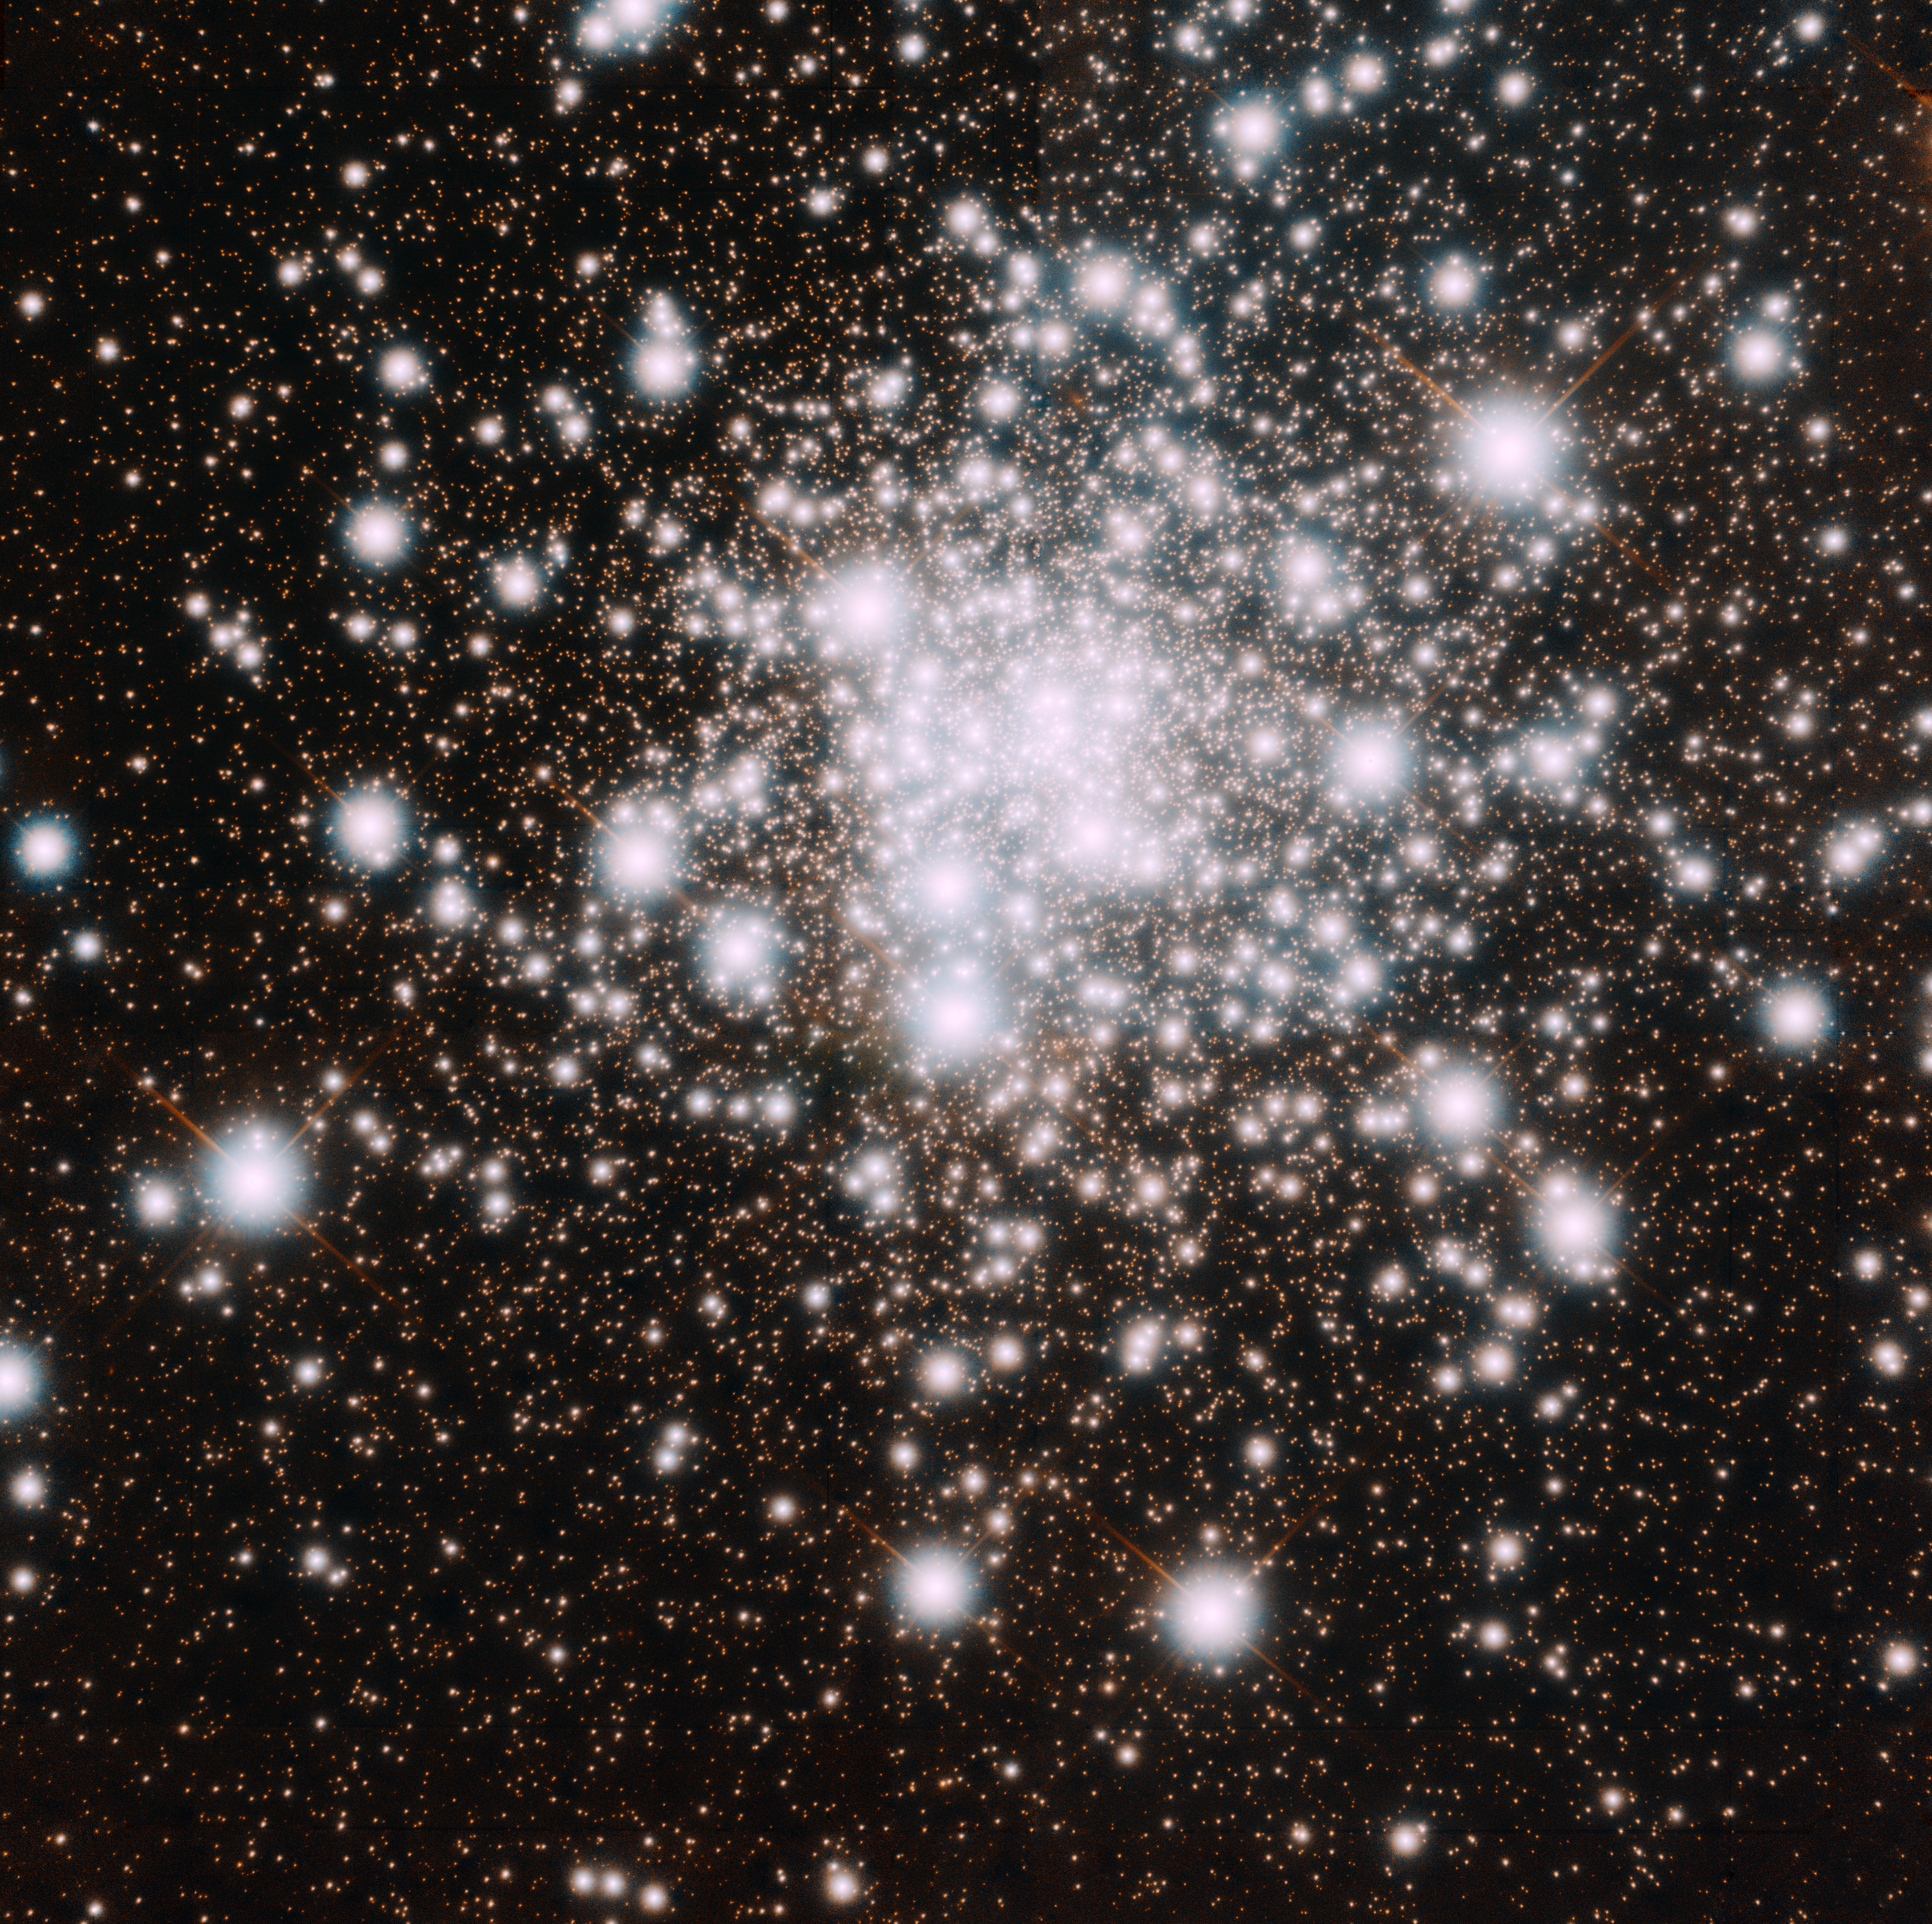

Cluster’s Advanced Age in Razor-sharp Focus

Gemini Observatory GeMS image of NGC 6624 revealing individual stars to the cluster’s core. The Cluster’s age as determined with this study is between 11.5-12.5 billion years old, which confirms that it formed when the Universe was only a fraction of its current age of about 13.8 billion years. Composite color image by Travis Rector, University of Alaska Anchorage.

Credit: Gemini Observatory/AURA.